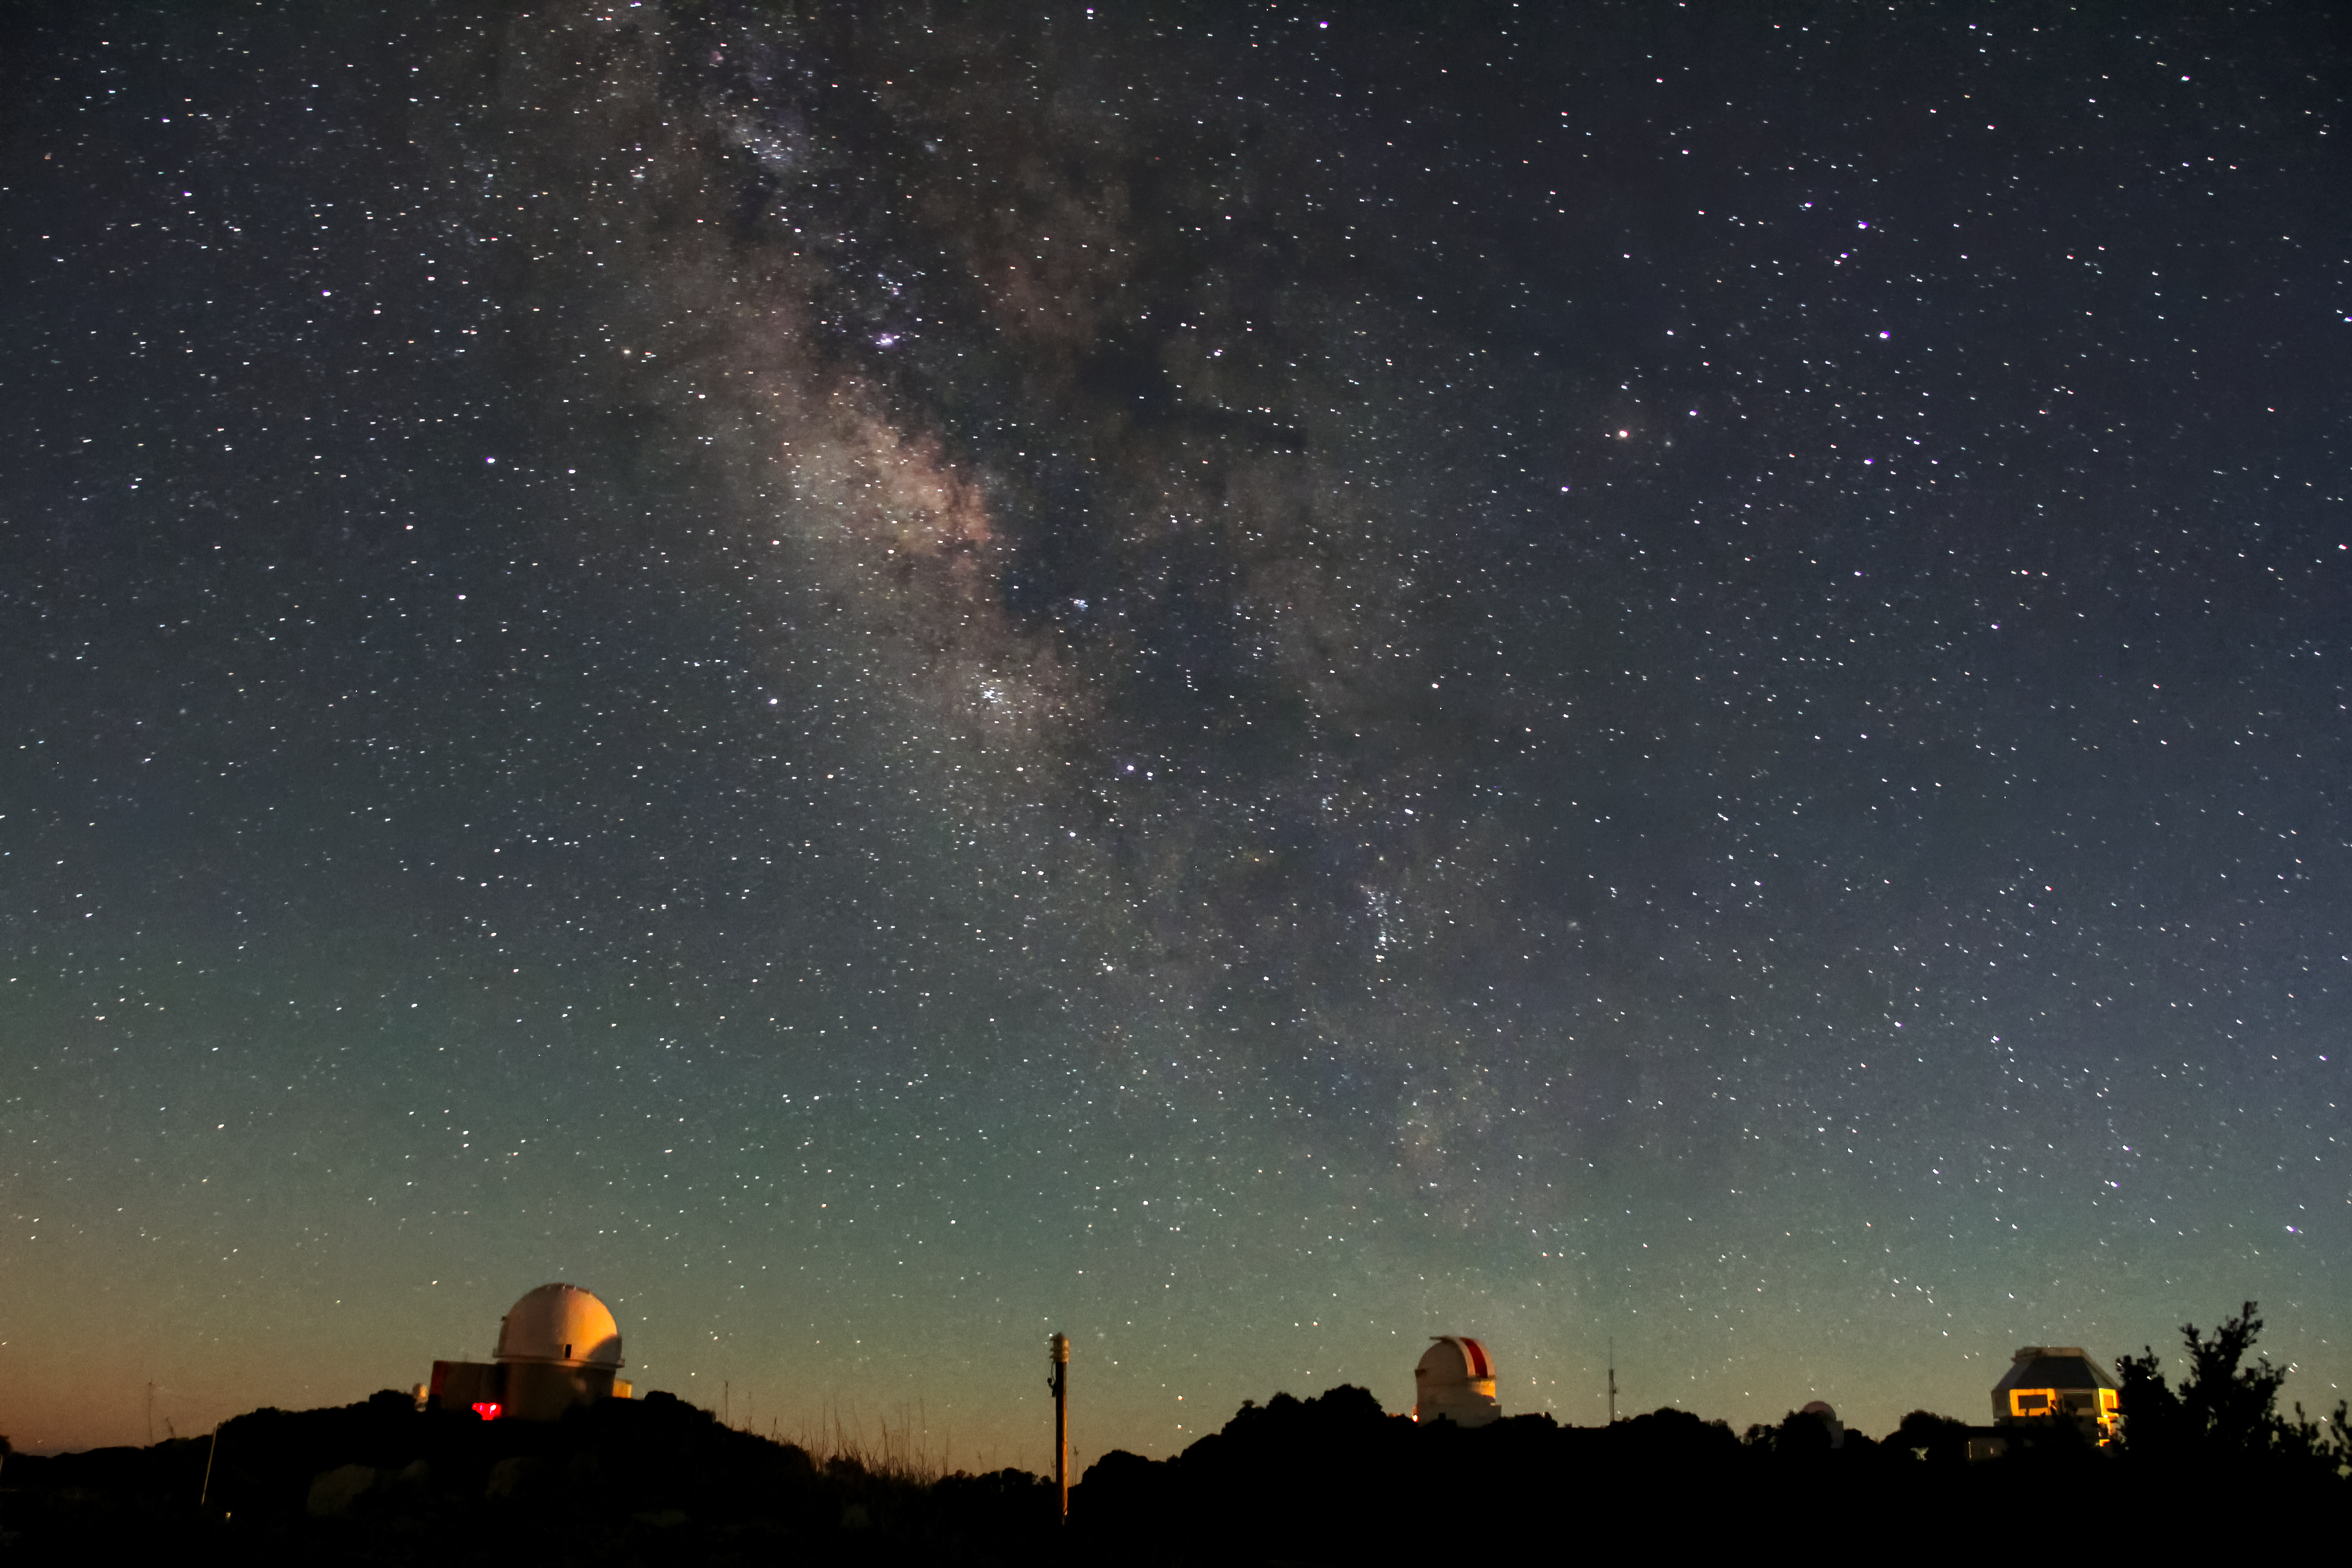

Milky Way Over Kitt Peak National Observatory

The Milky Way over (from left to right) the KPNO 2.1-meter Telescope, the WIYN 0.9-meter Telescope and the WIYN 3.5-meter Telescope.

Credit: NOIRLab/NSF/AURA